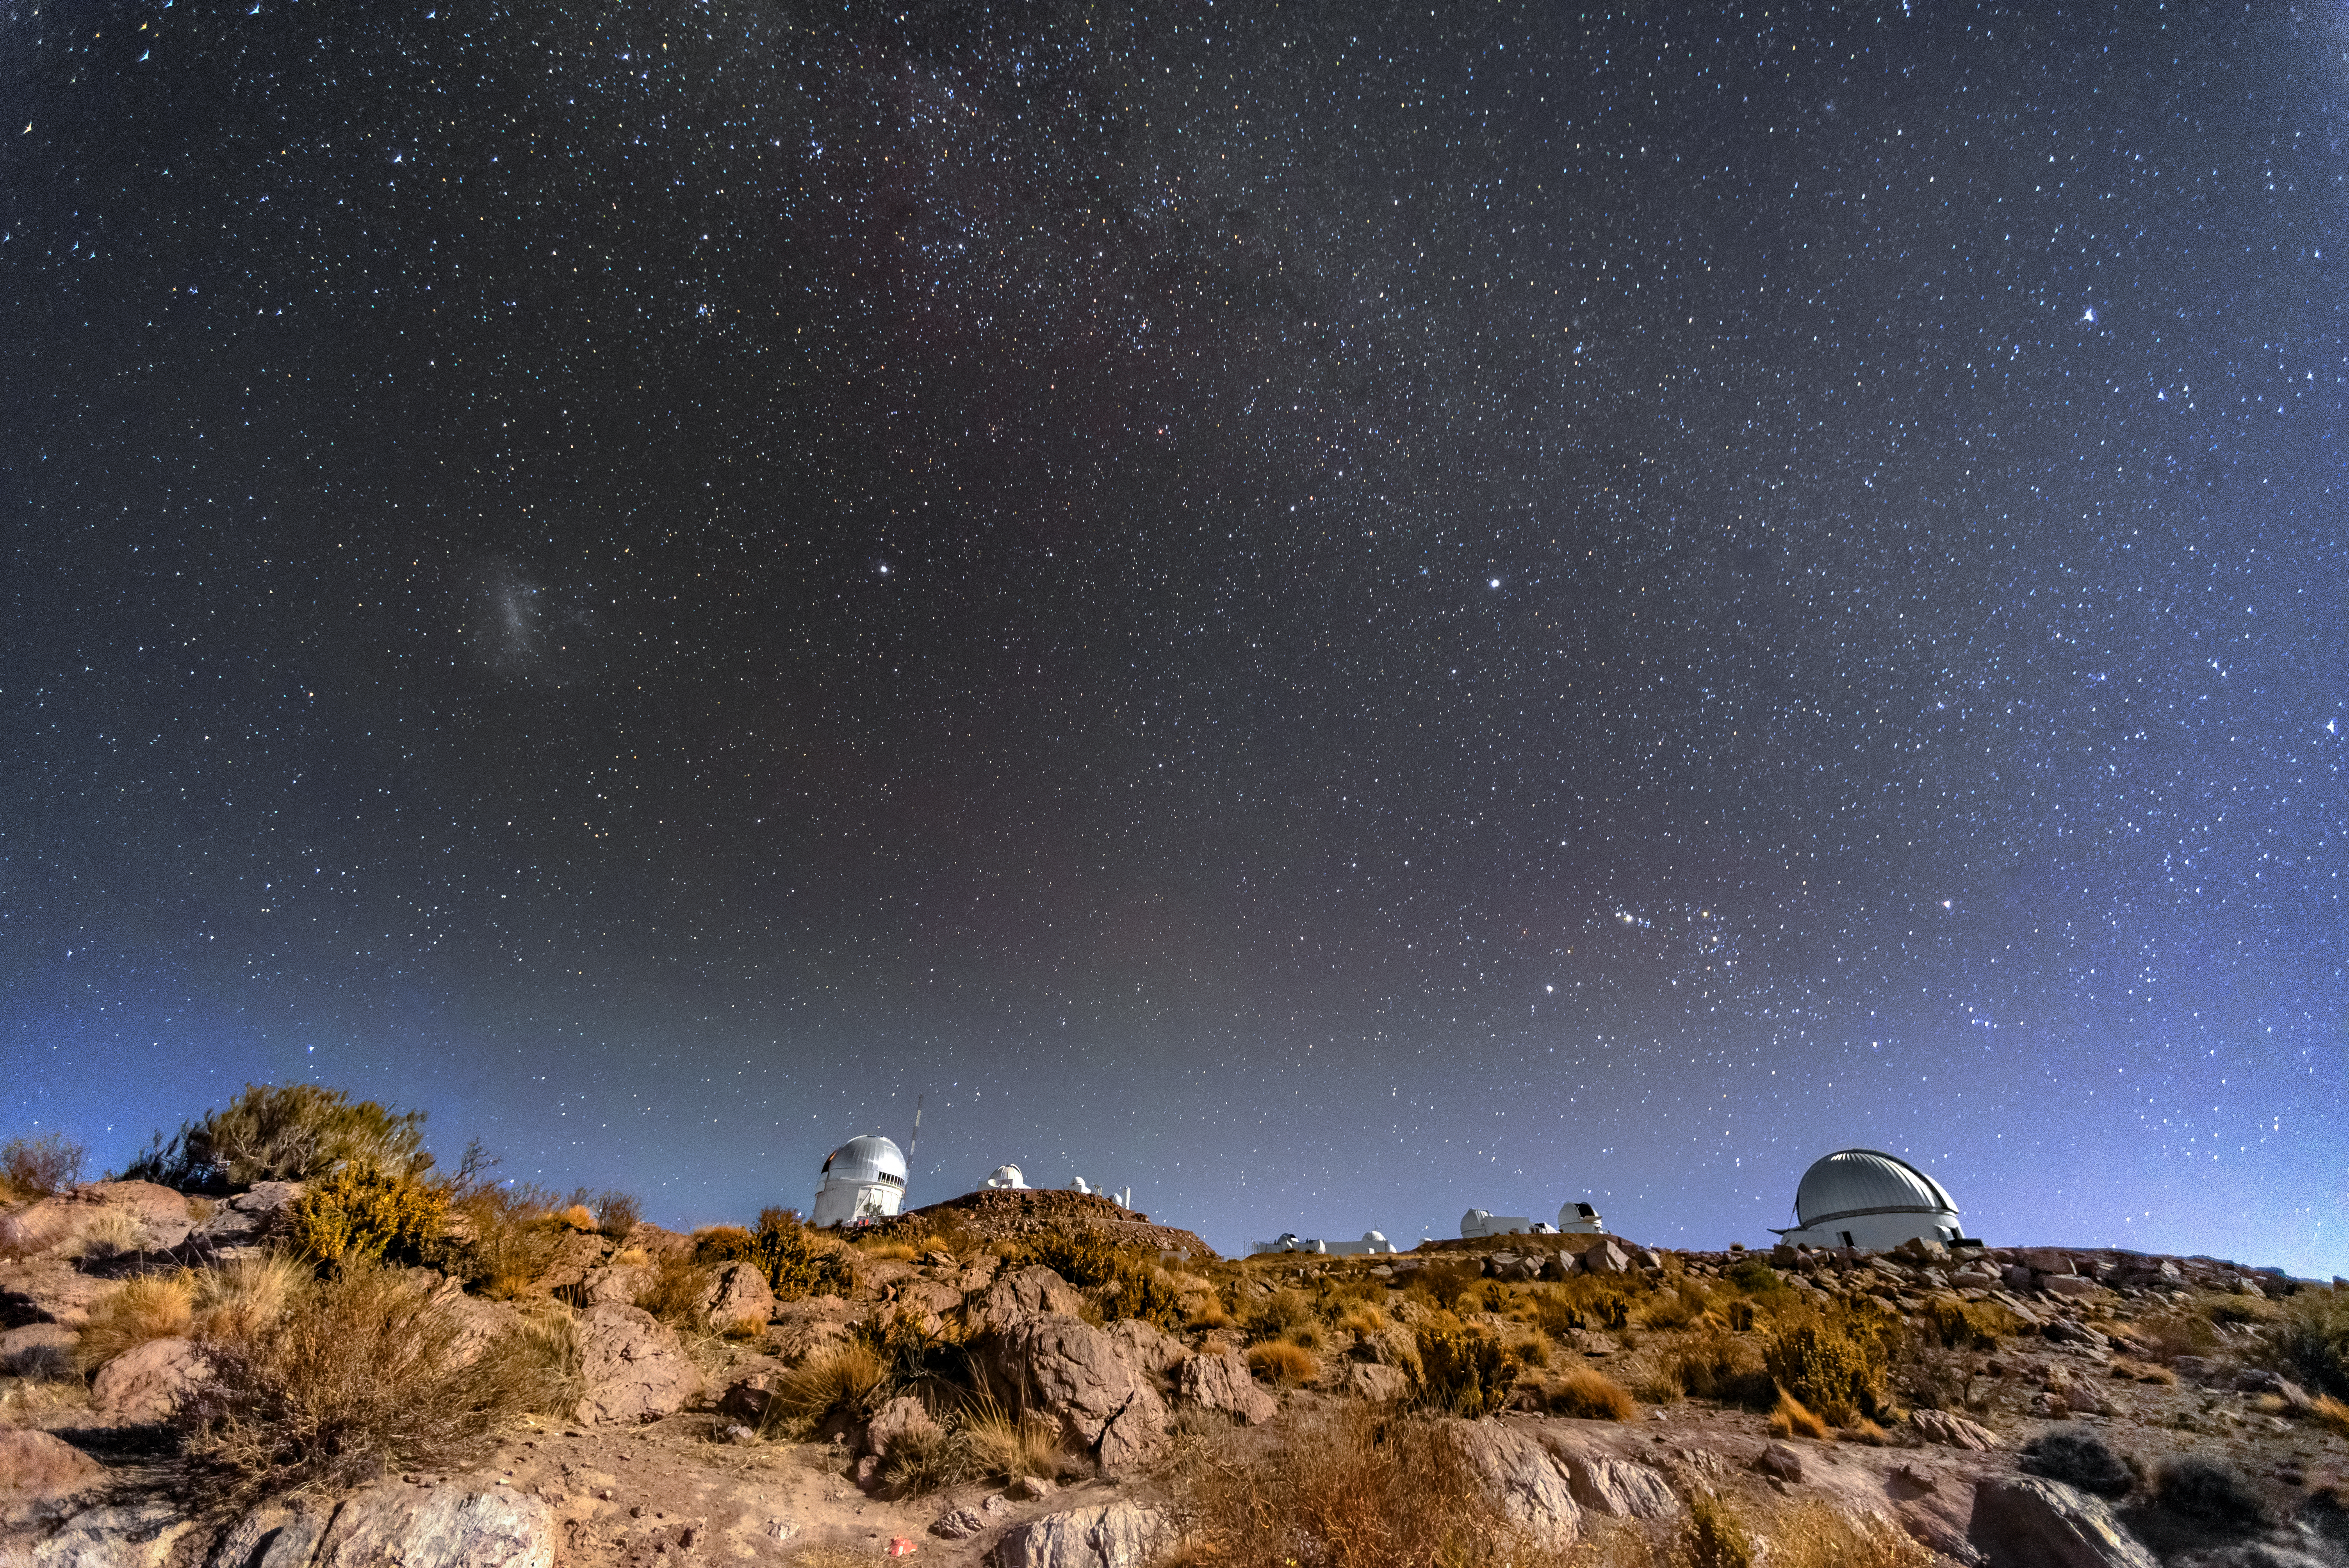

Cerro Tololo Inter-American Observatory Beneath a Starry Sky

Some of the telescopes at Cerro Tololo Inter-American Observatory (CTIO) beneath a starry sky.

Credit: CTIO/NOIRLab/NSF/AURA/D. Munizaga